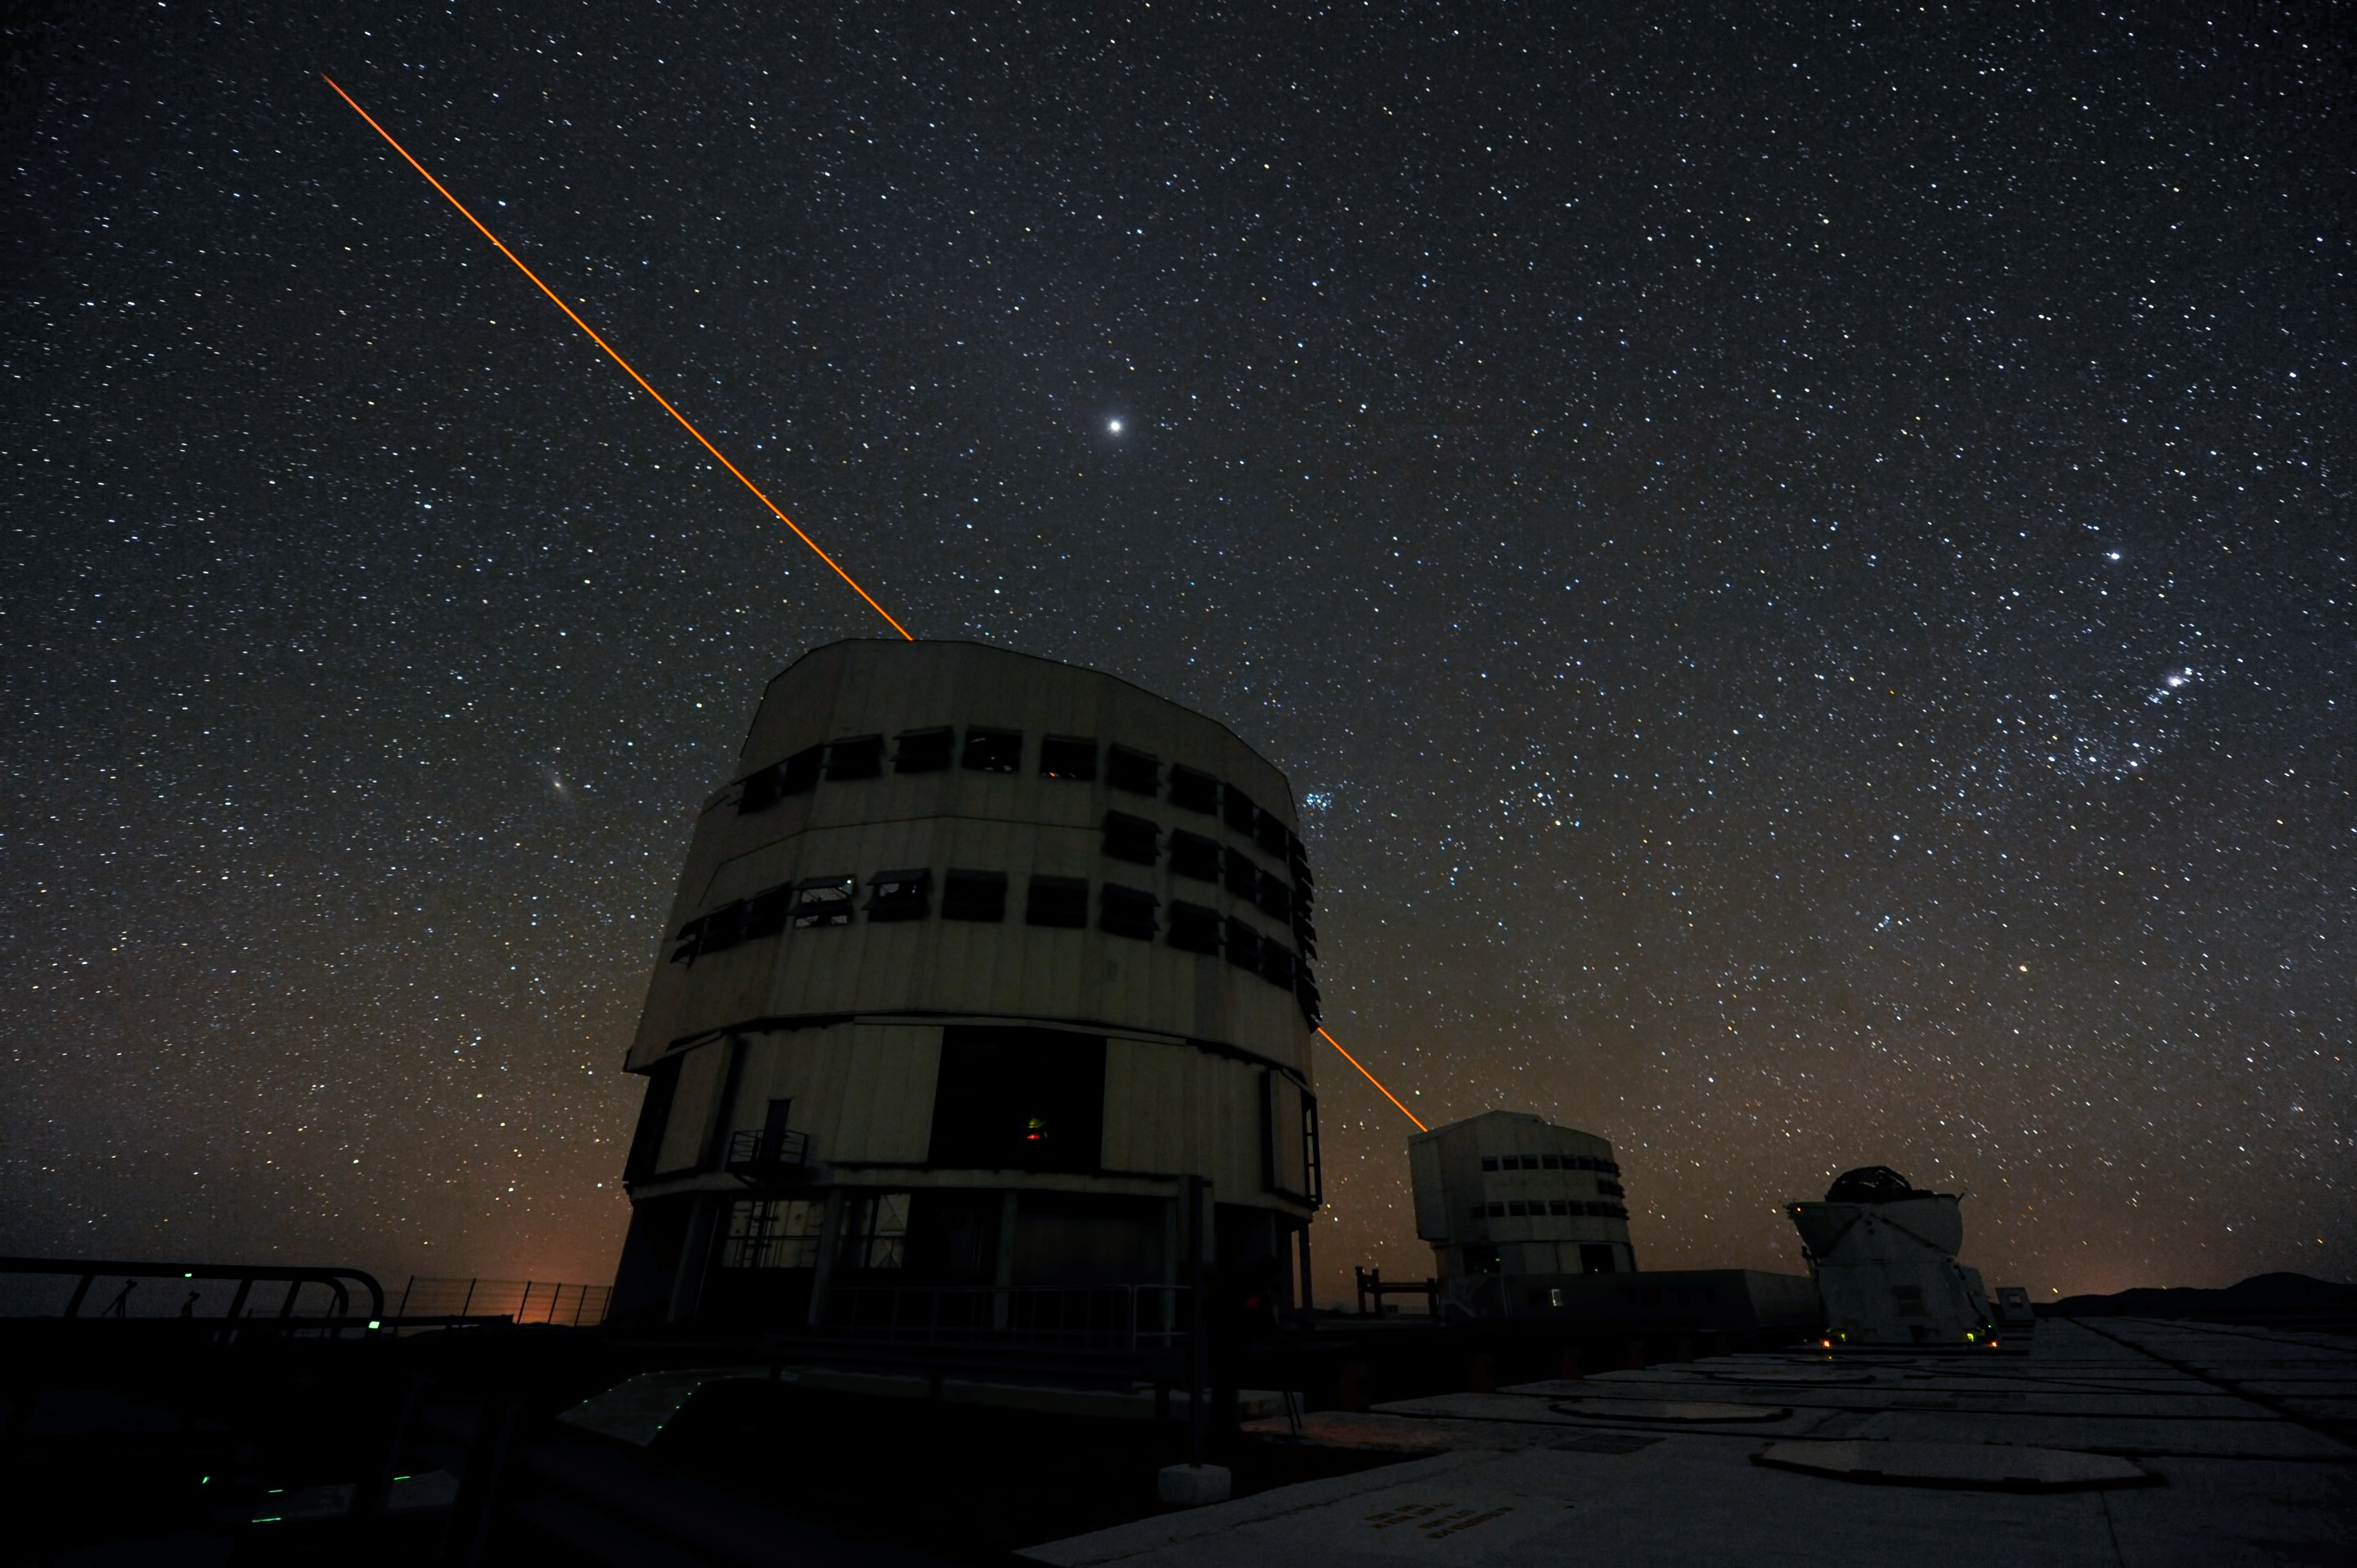

Exciting sodium

A laser guide star pierces the sky, exciting sodium atoms high in the atmosphere in order to create an artificial "star" that helps astronomers to counteract atmospheric distortions.

Credit: ESO/C. Malin